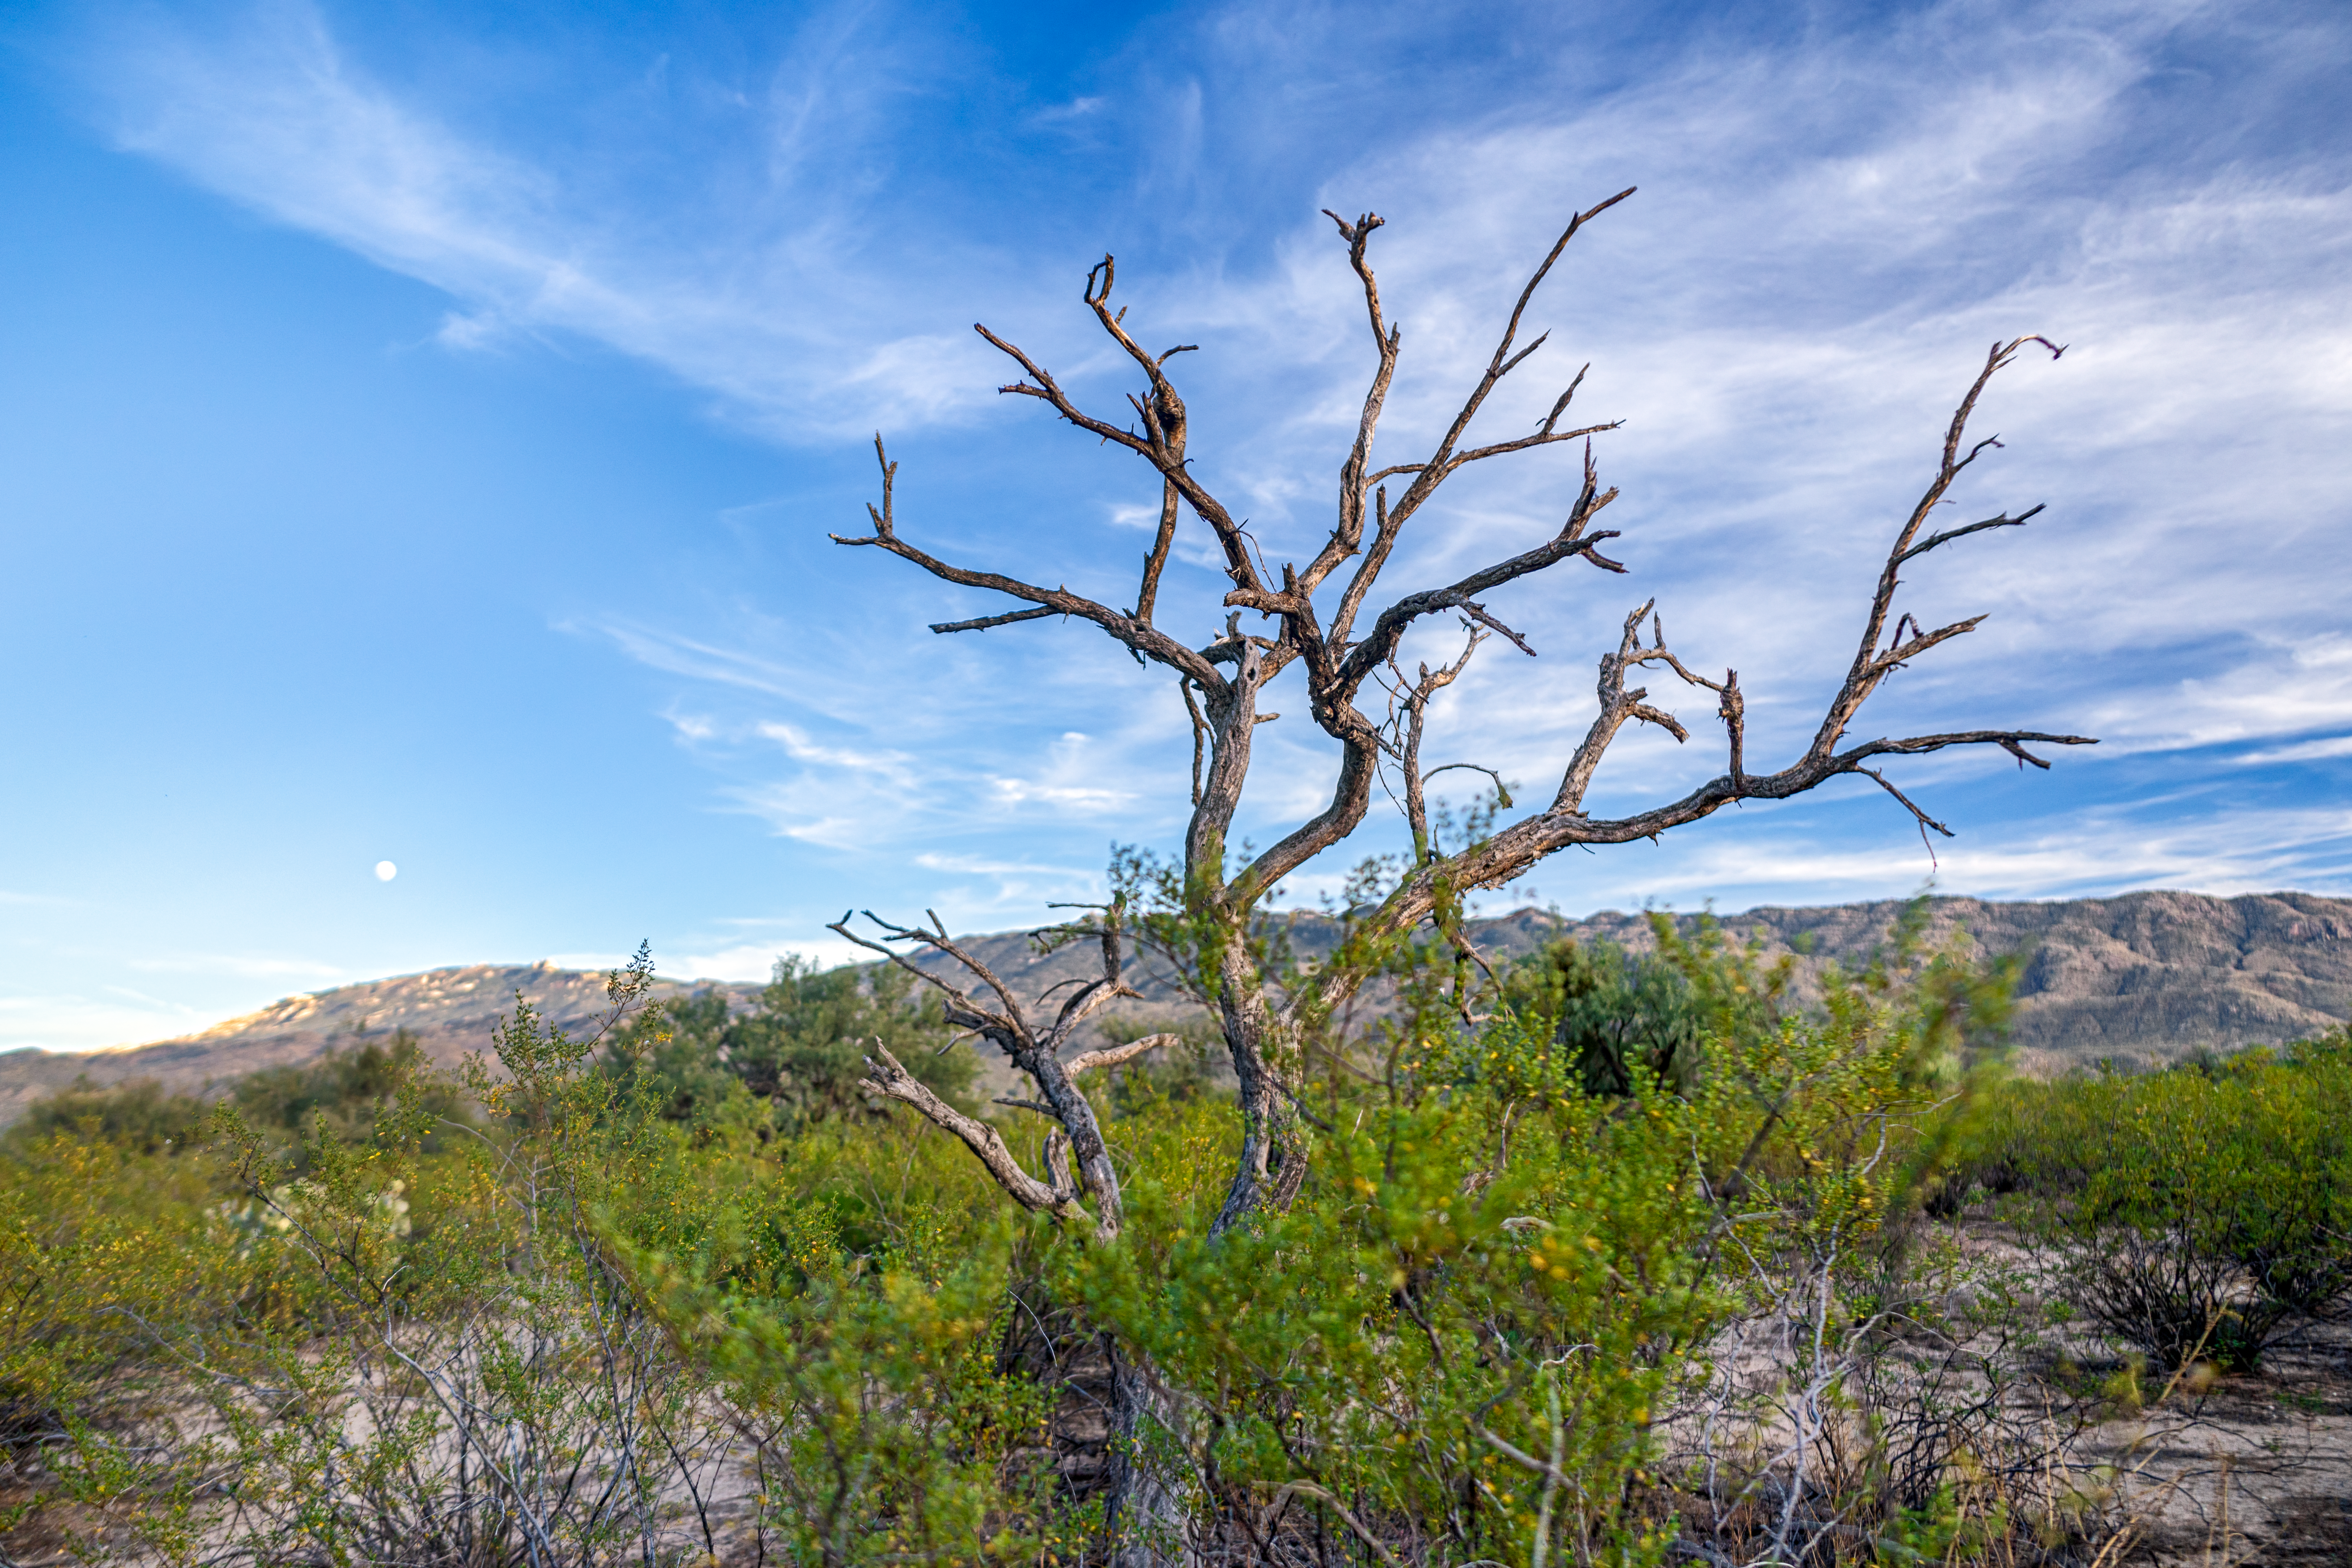

Sonoran Desert Tree

A tree in the Sonoran Desert in Tucson beneath a cloud-swept sky and the nearly Full Moon.

Credit: NOIRLab/NSF/AURA/P. Horálek